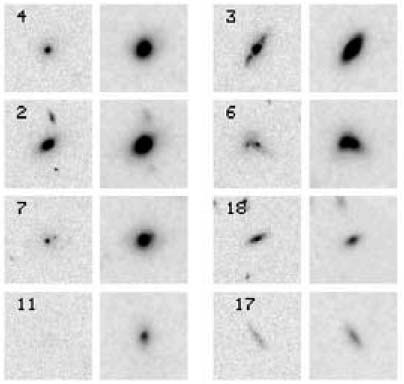

HST imaging with NICMOS and ACS allowed the study of galaxy morphologies in the young cluster

HST imaging with NICMOS and ACS allowed the study of galaxy morphologies in the young cluster. It is plausible that several of the central galaxies will merge in less than one billion years, such that by redshift z = 0.5 this group will look like a typical bright galaxy cluster.

Credit: International Gemini Observatory/NOIRLab/NSF/AURA